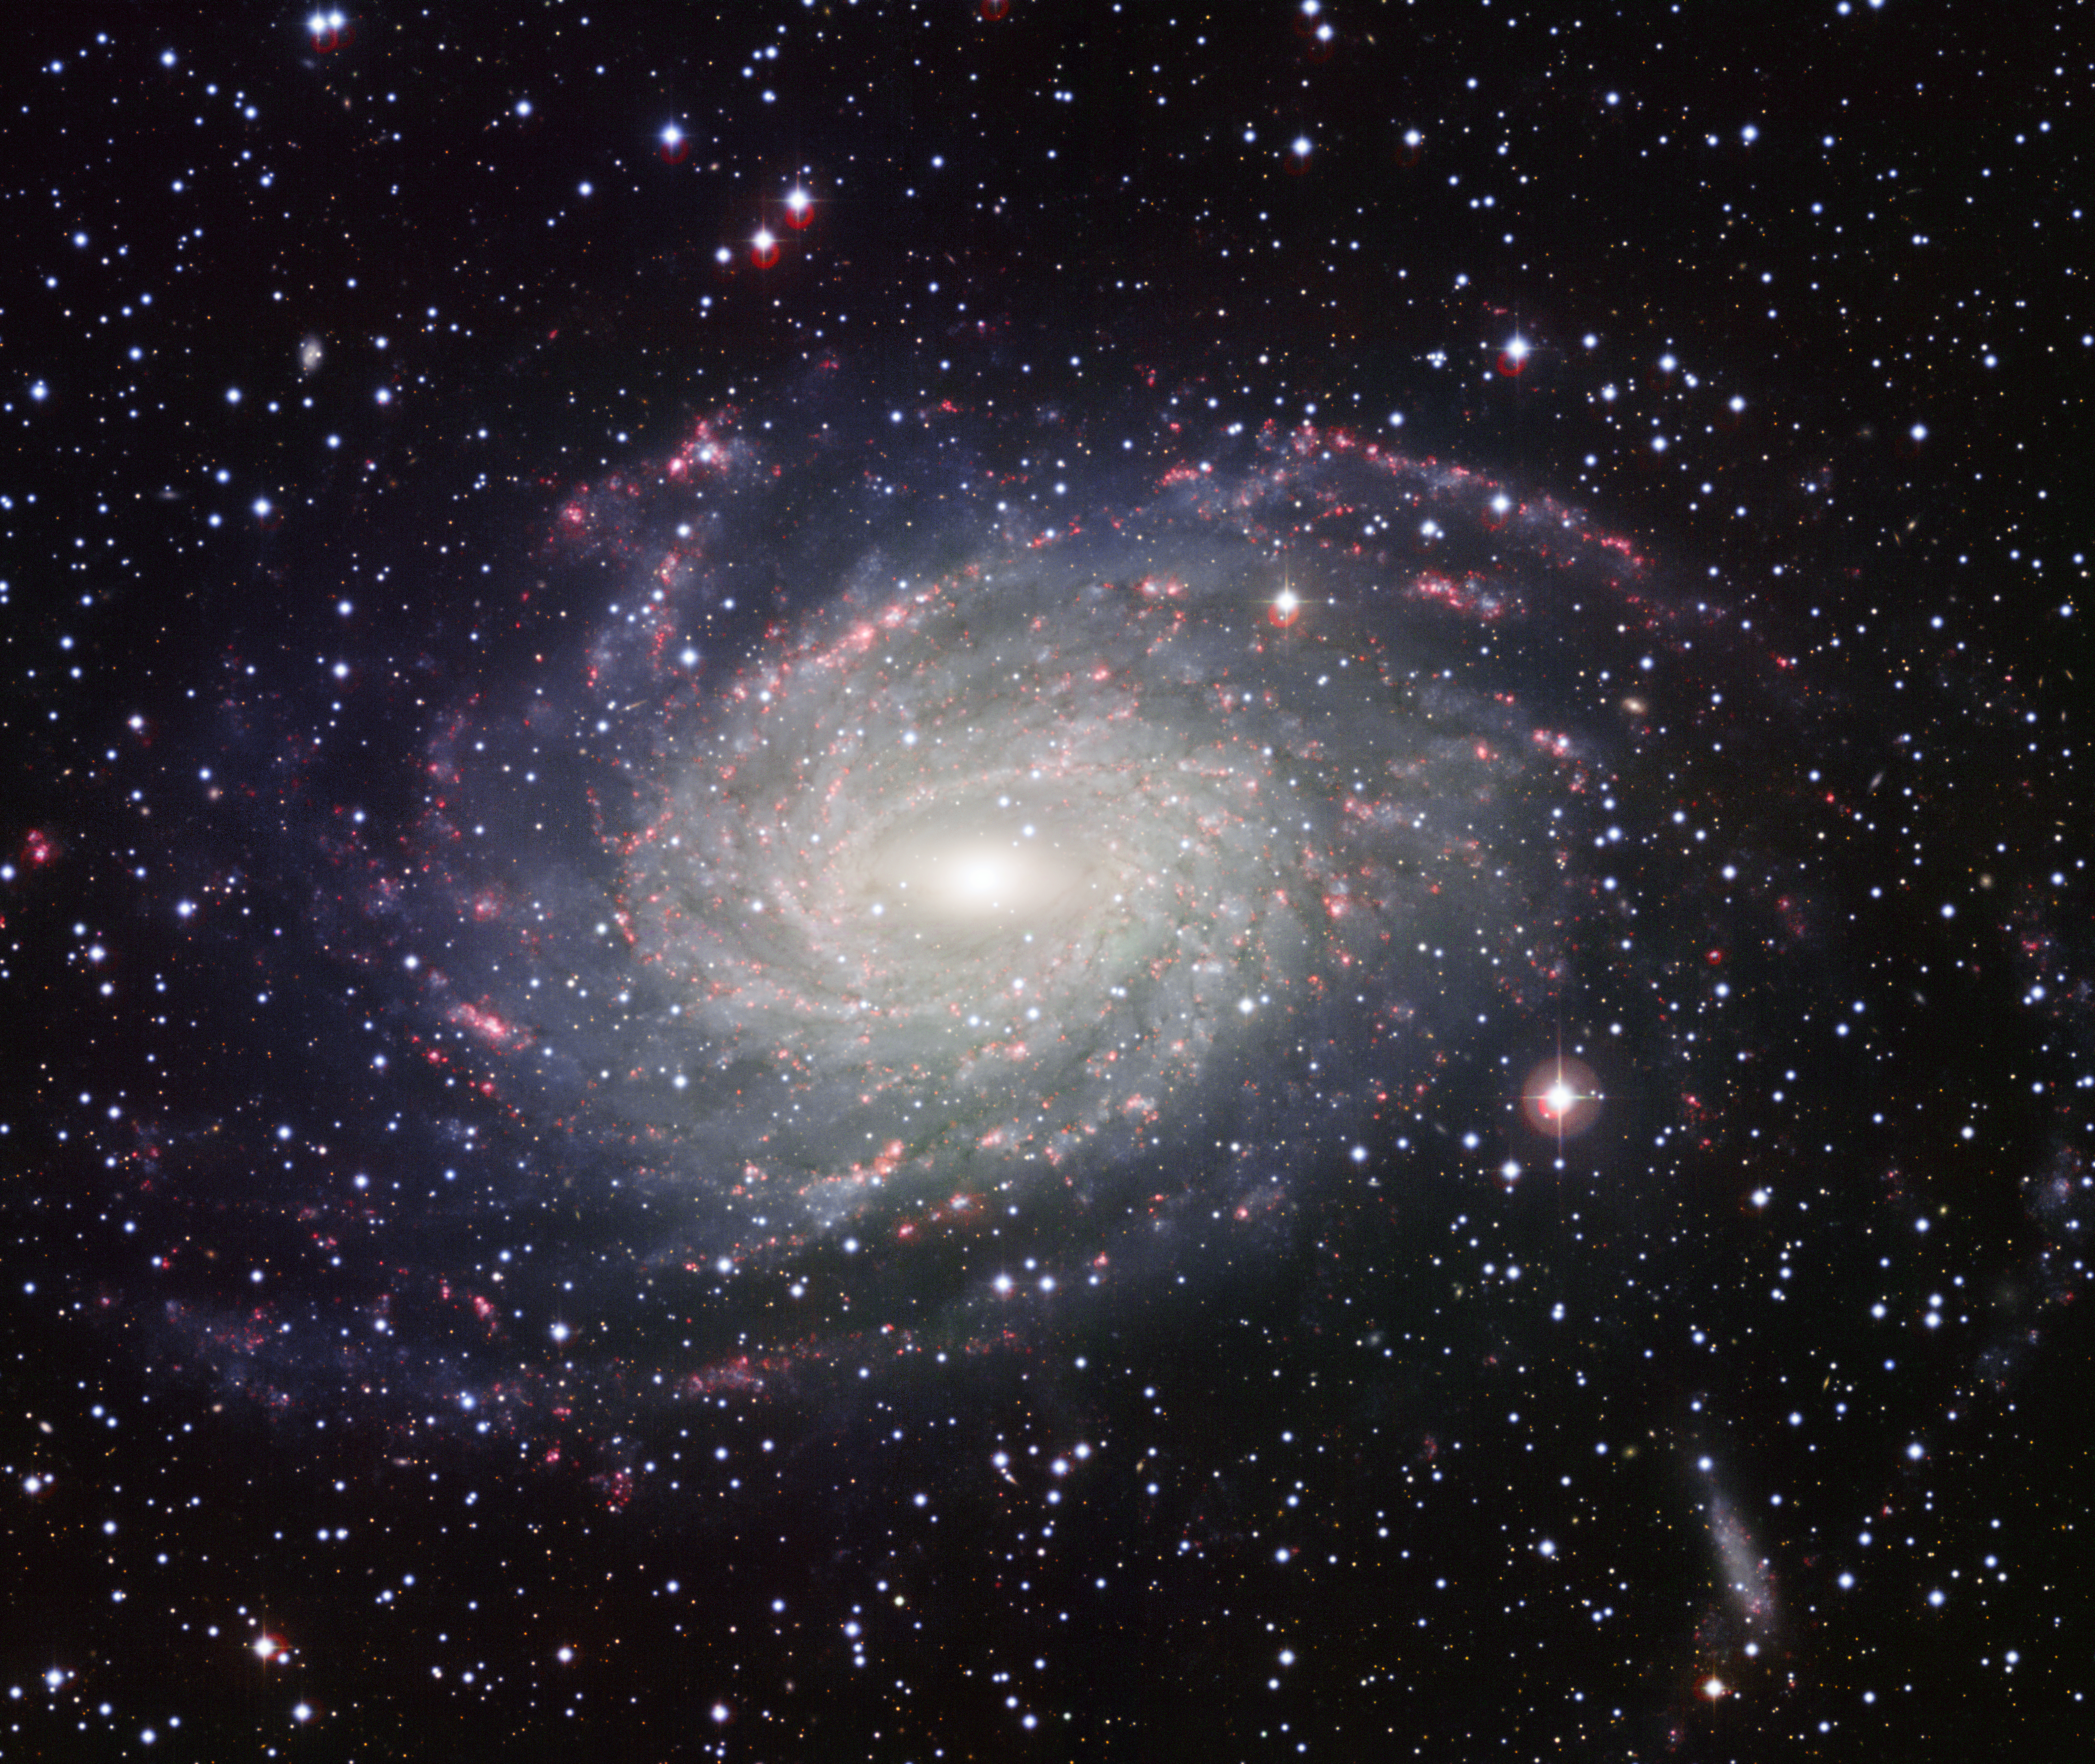

Wide Field Imager view of a Milky Way look-alike, NGC 6744

This picture of the nearby galaxy NGC 6744 was taken with the Wide Field Imager on the MPG/ESO 2.2-metre telescope at La Silla. The large spiral galaxy is similar to the Milky Way, making this image look like a picture postcard of our own galaxy sent from extragalactic space. The picture was created from exposures taken through four different filters that passed blue, yellow-green, red light, and the glow coming from hydrogen gas. These are shown in this picture as blue, green, orange and red, respectively.

Credit: ESO